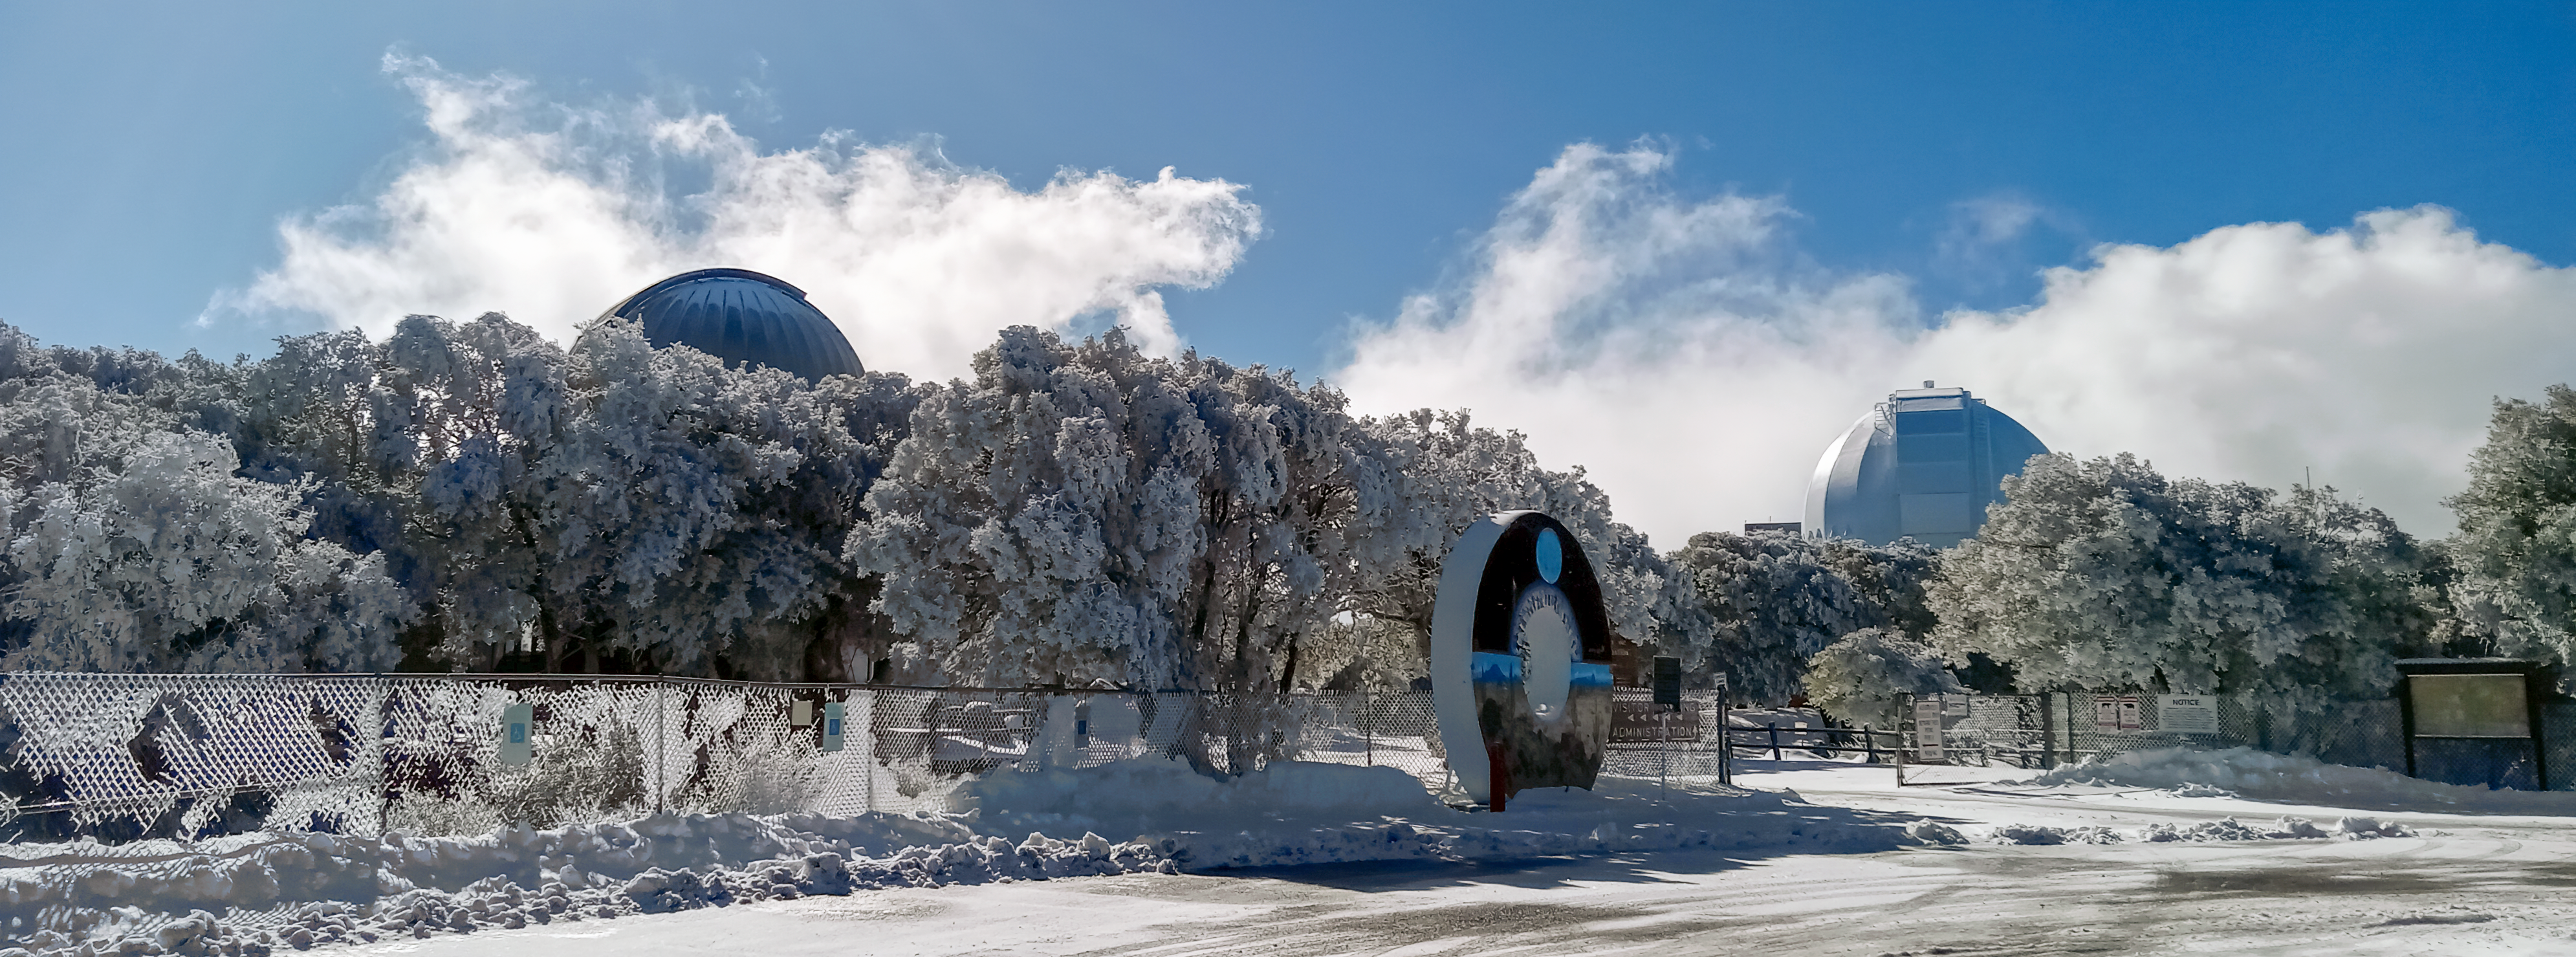

Snow at Kitt Peak National Observatory.

A view from the parking lot near the visitors center of Kitt Peak Natioanl Observatory on a snow day.

Credit: KPNO/NOIRLab/NSF/AURA